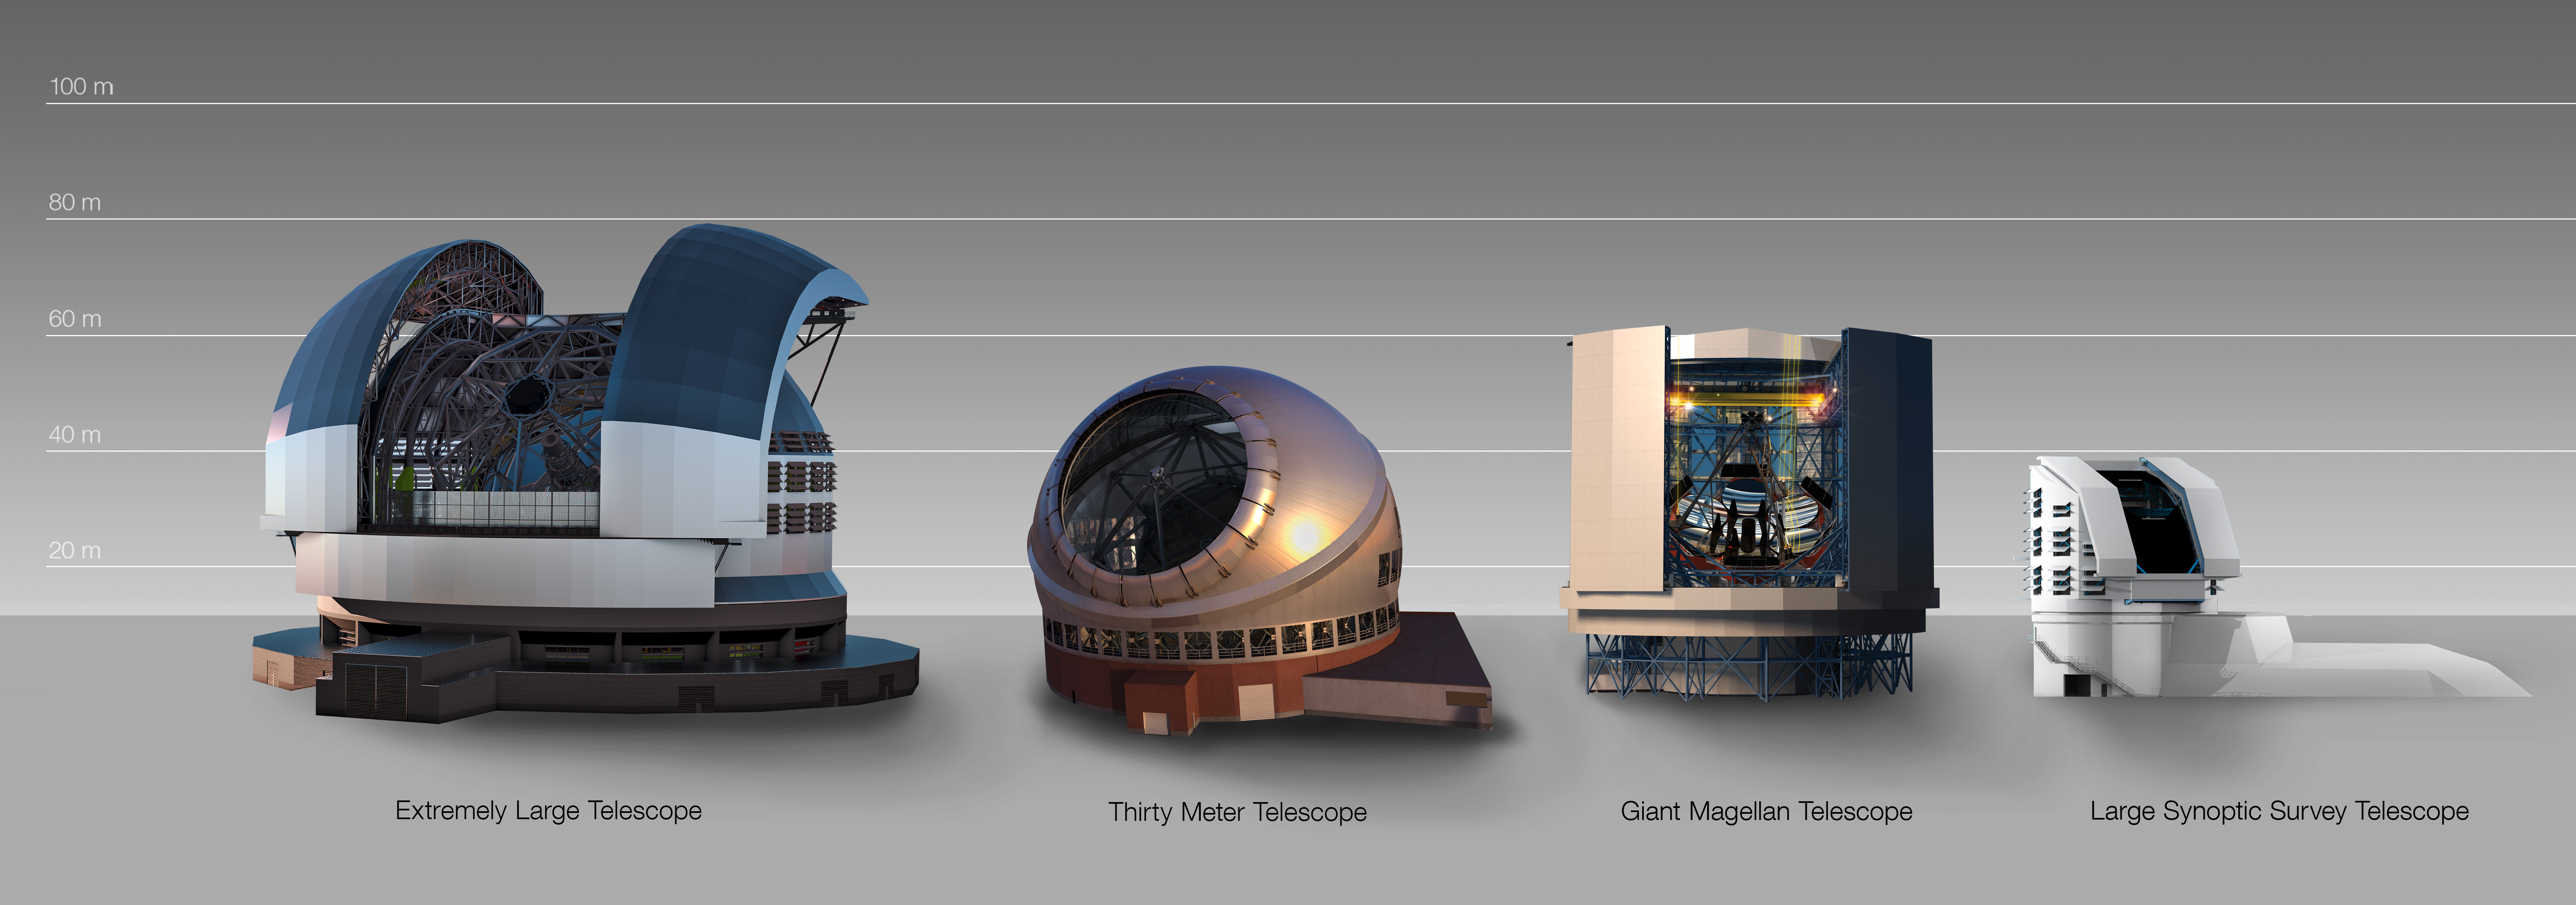

Comparison of domes for future large telescopes

This graphic compares the dome of the Extremely Large Telescope with those of other major ground-based telescope facilities that are currently under construction.

Credit: ESO